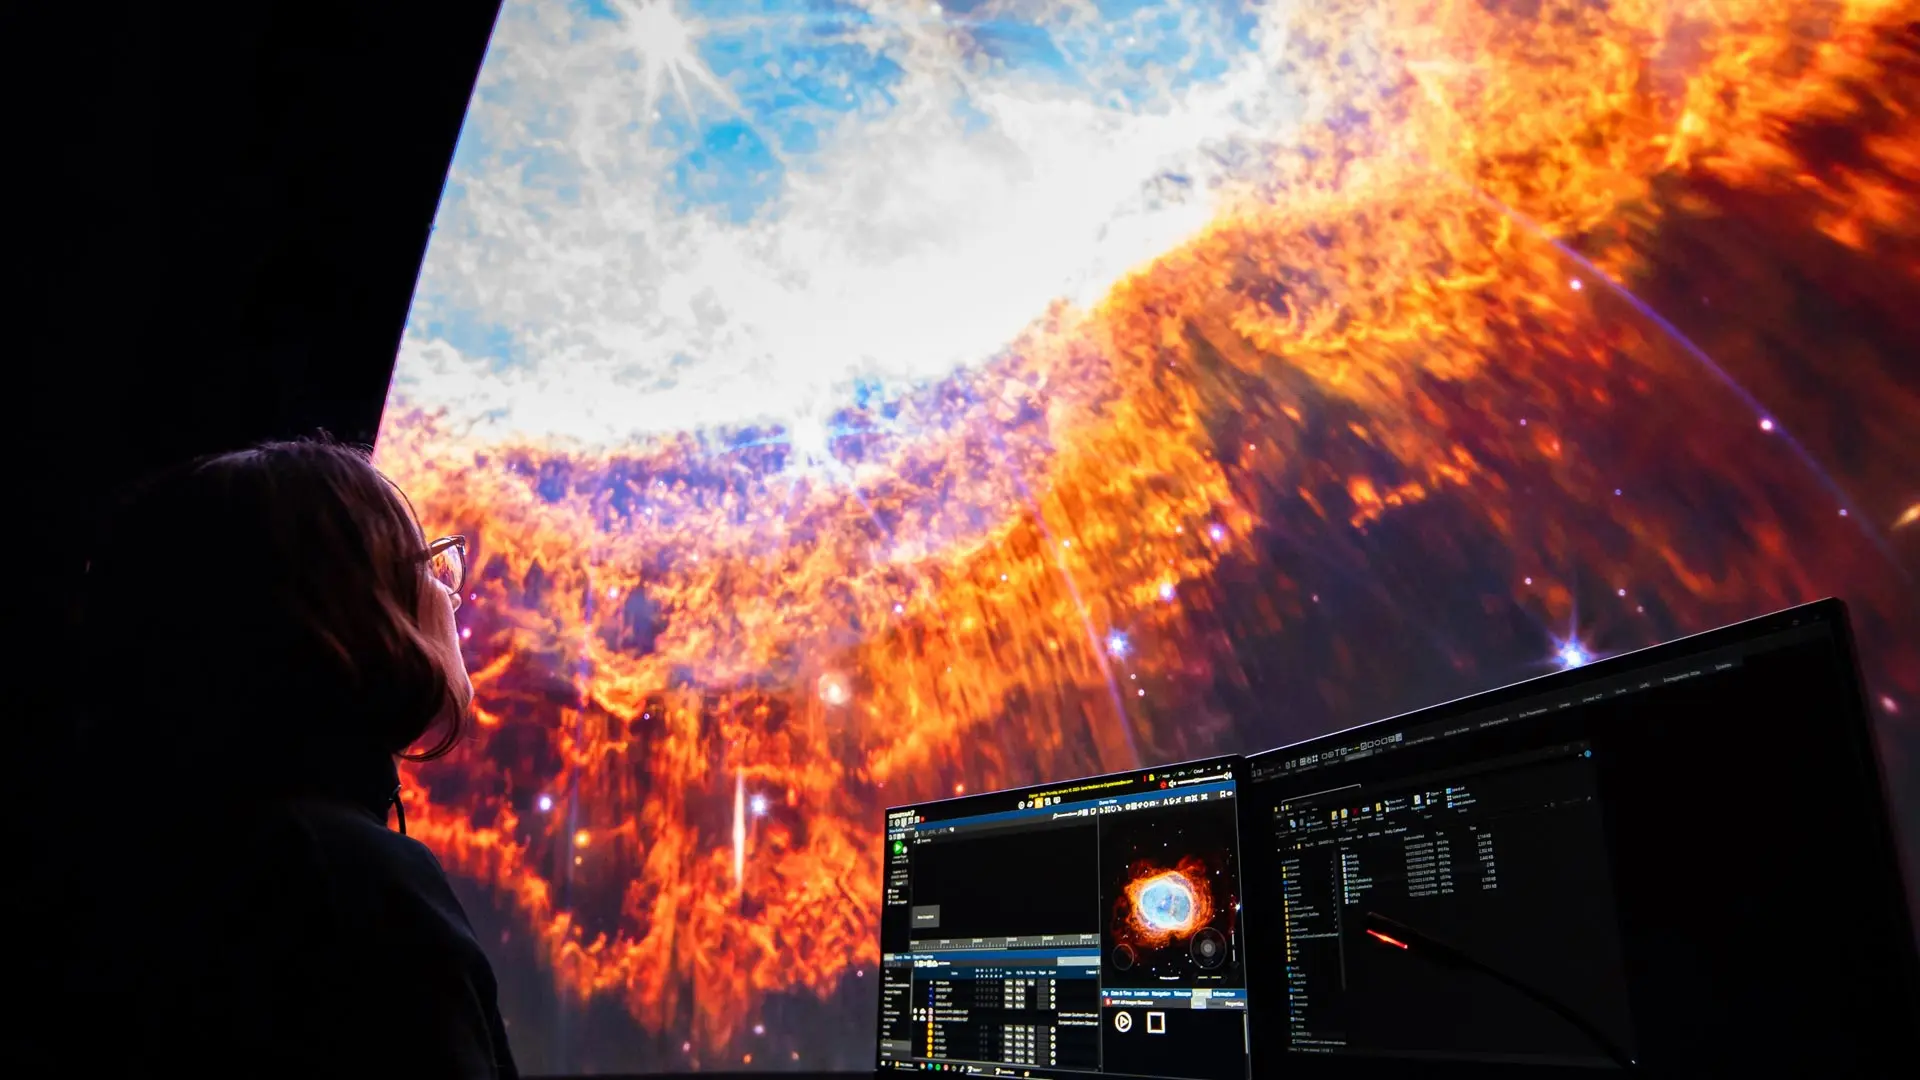

d2d banner

Credit: NOIRLab